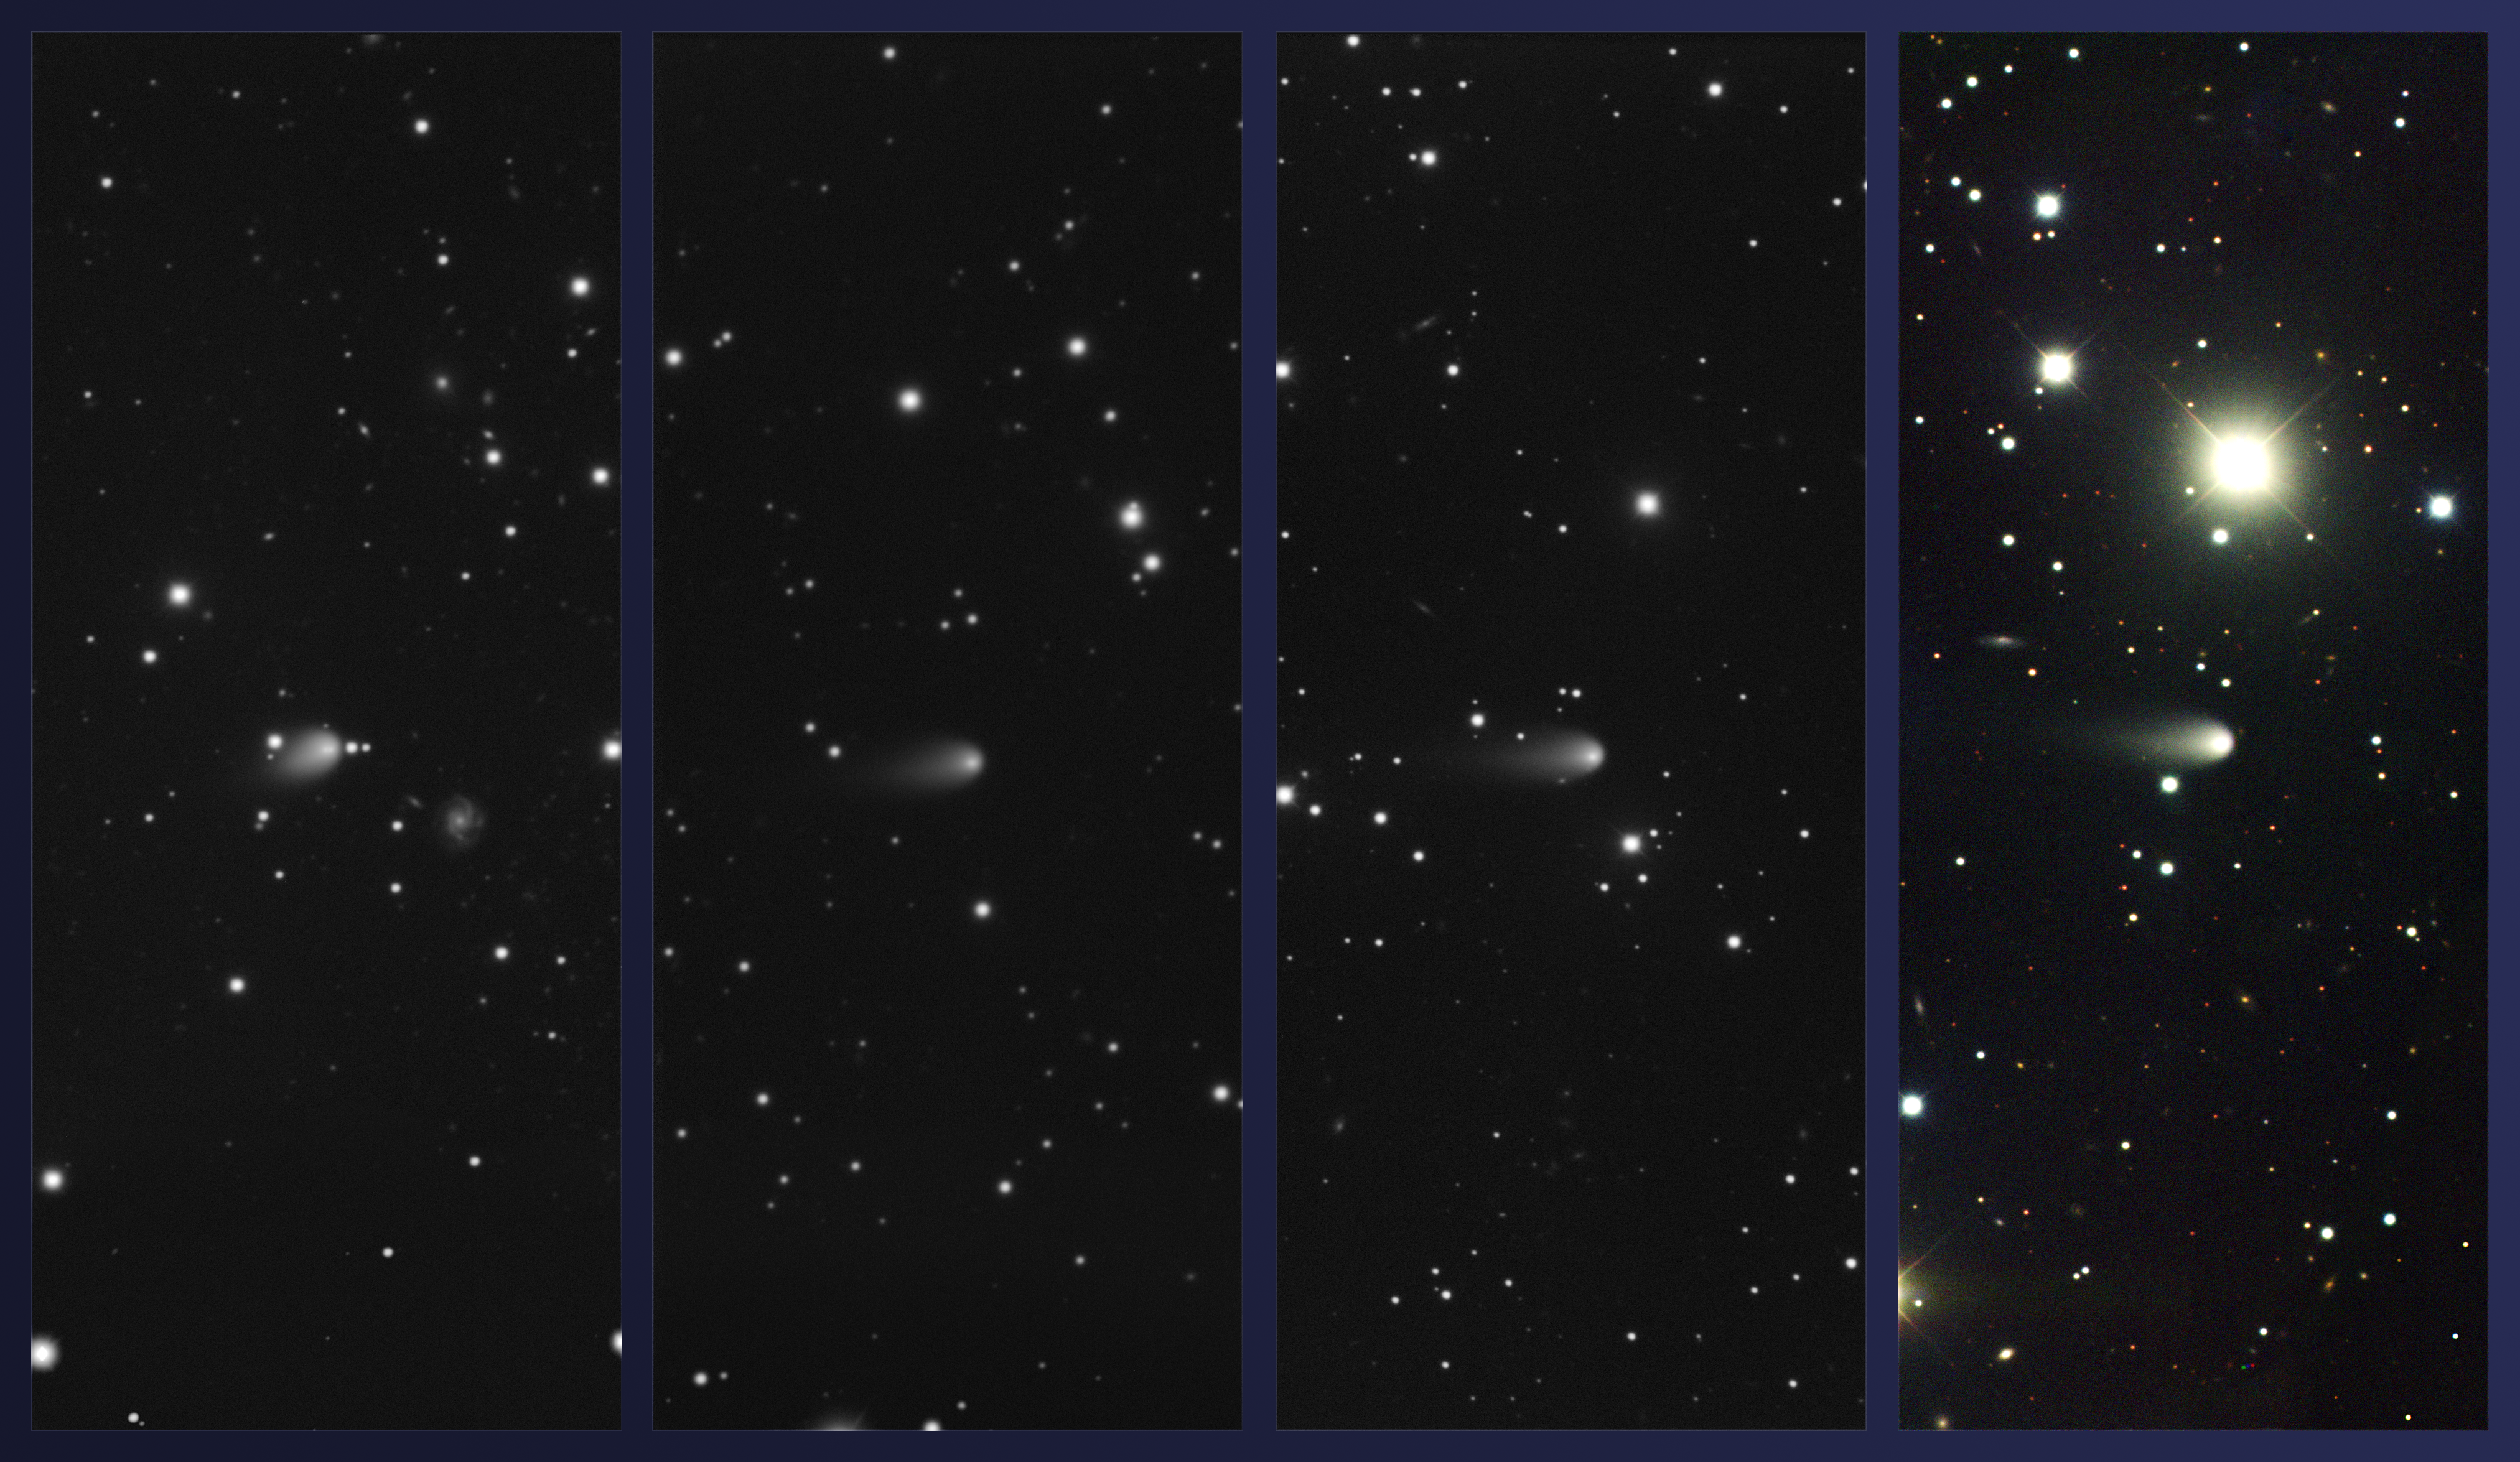

Gemini Observatory Captures Comet ISON Hurtling Toward Uncertain Destiny with the Sun

Images of Comet ISON obtained using the Gemini Multi-Object Spectrograph at Gemini North on February 4, March 4, April 3, and May 4, 2013 (left to right, respectively; Comet ISON at center in all images). Technical Specifications: The three images on left are through an r-band filter only, and the color composite on right includes g, i, and r bands. All are integrated for 2 x 45 seconds with the February 4 image integrated for 2 x 75 seconds (increasing the comet’s apparent brightness). During the period of this sequence, the comet shined at about magnitude 15.5-16.5 in visible light. In these images north is up [need to flip image top/bottom] east is left, and the field-of-view is about 2.5 arcminutes across, which corresponds to about 270,000-290,000 miles (435,000-470,000 kilometers) at the distance of the comet. Color composite produced by Travis Rector, University of Alaska Anchorage.

Credit: Gemini Observatory/ AURA / Karen Meech (Institute for Astronomy) and T.A. Rector (University of Alaska Anchorage)